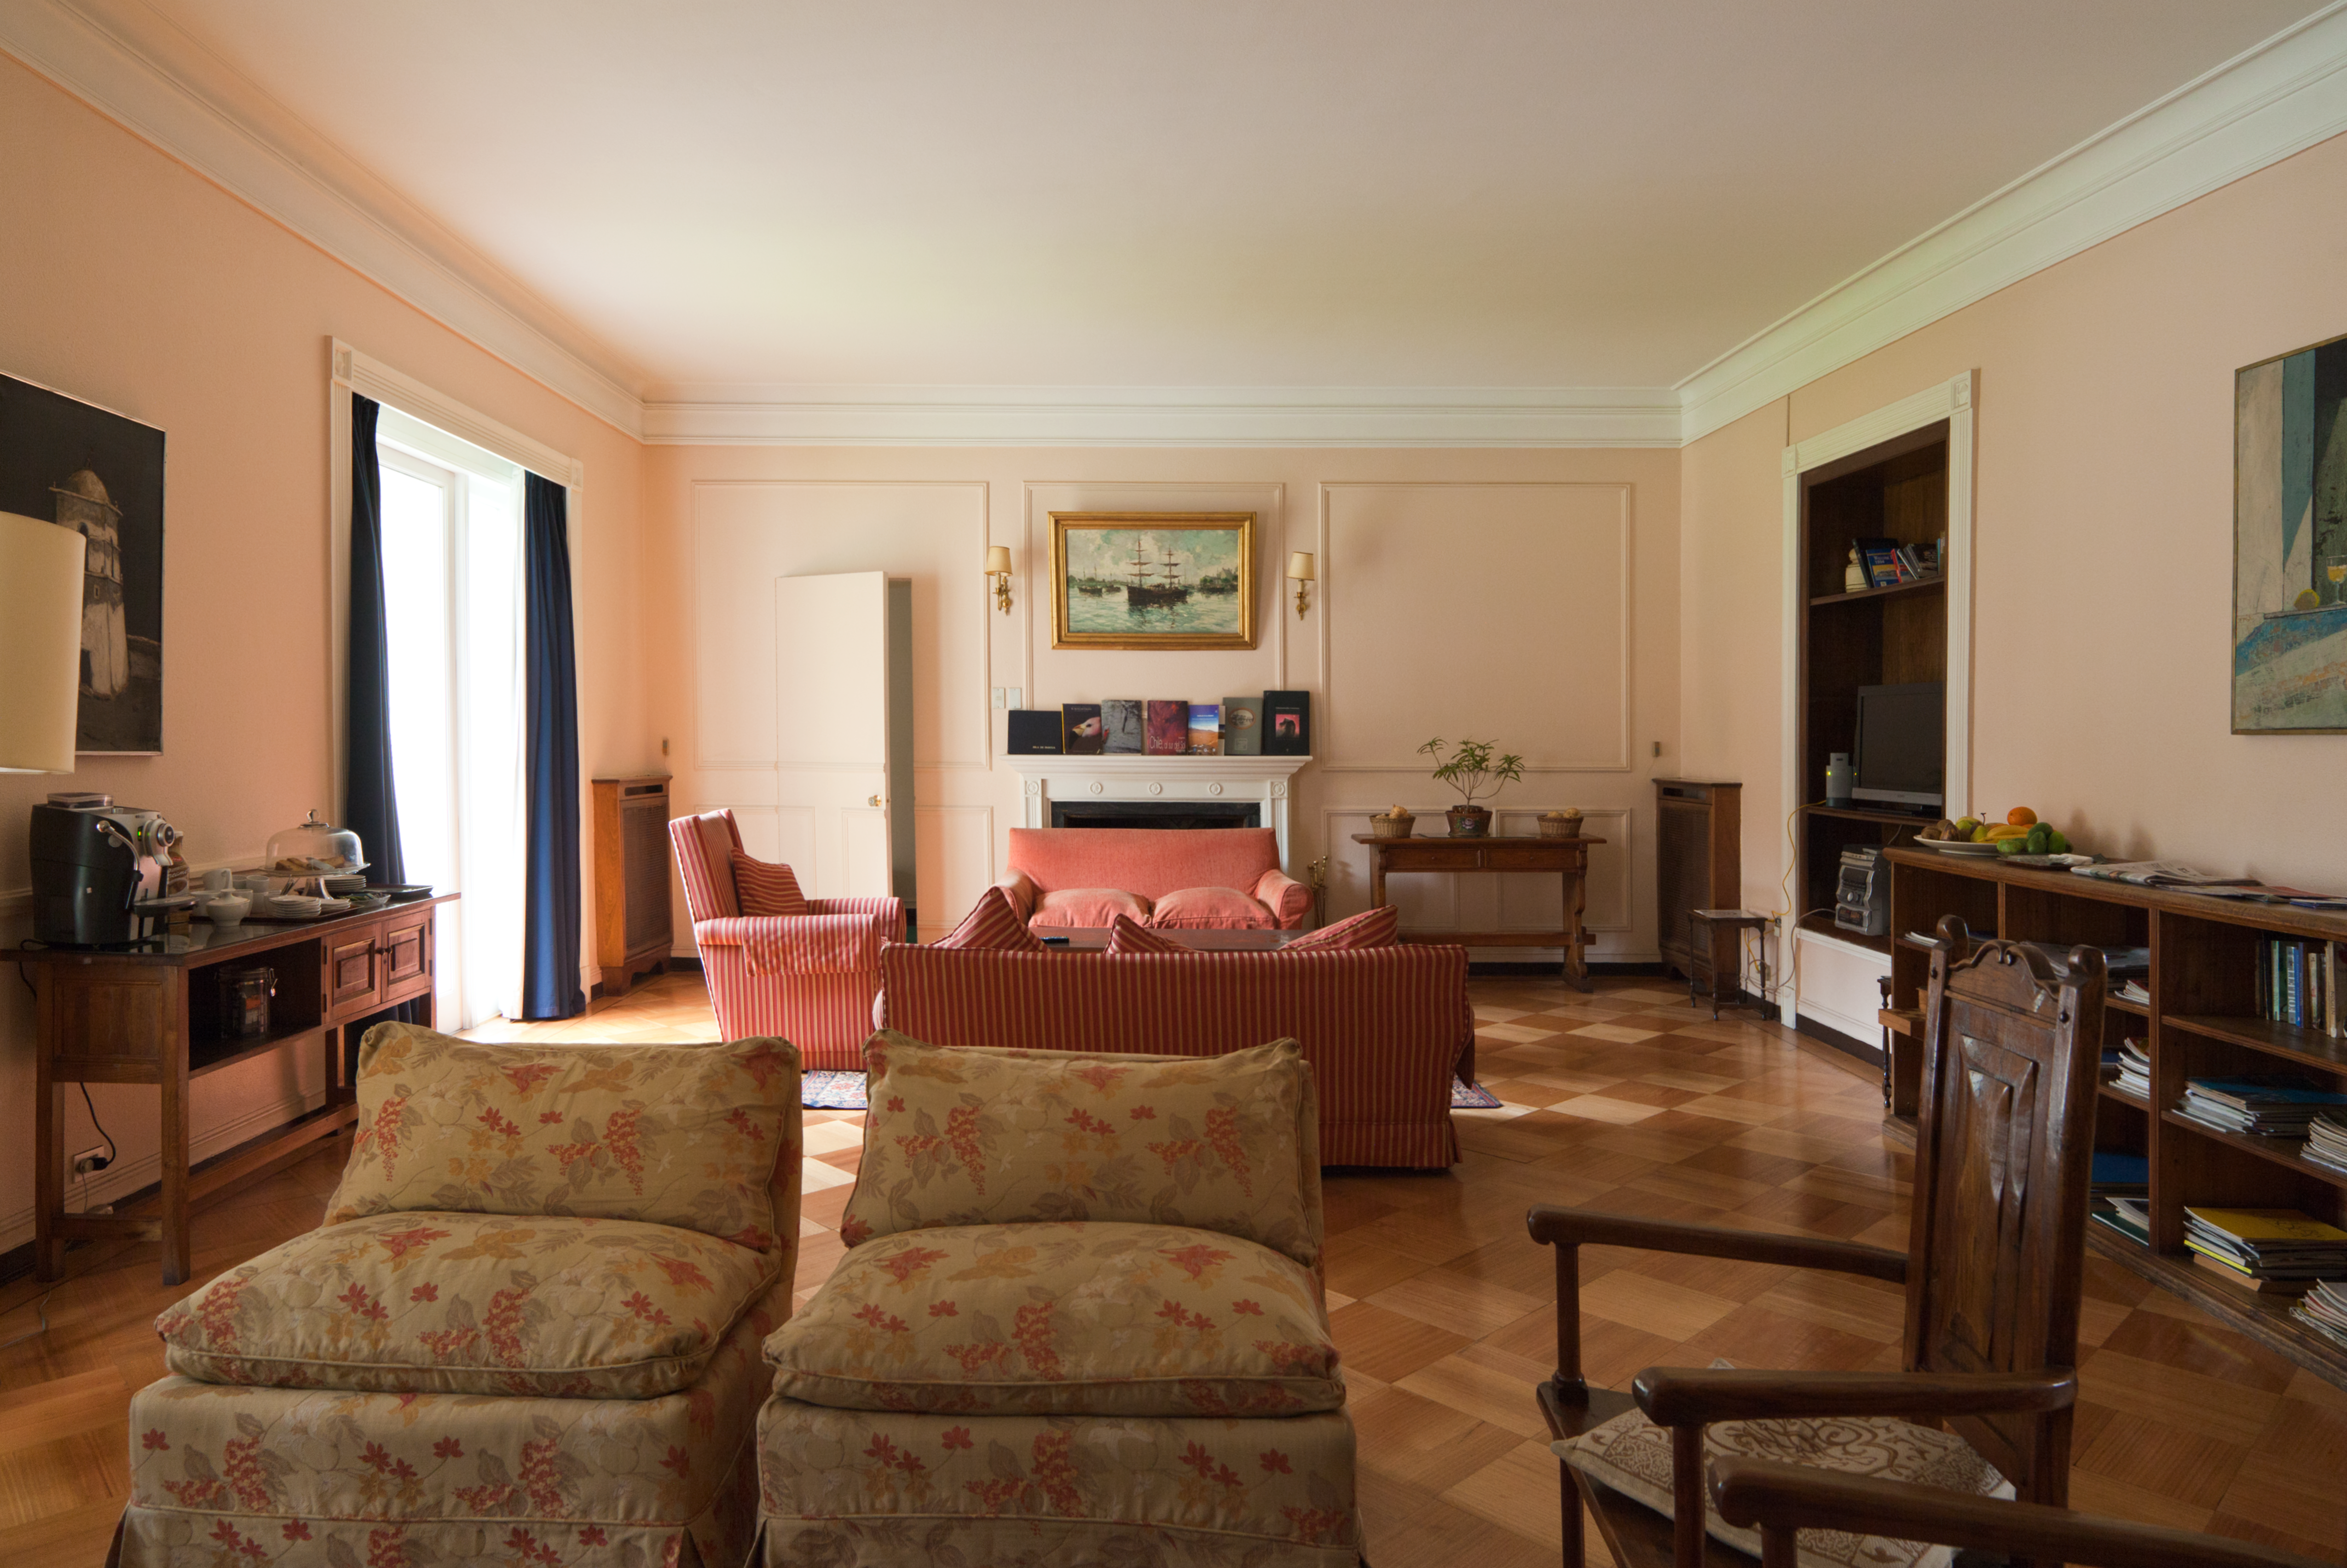

A timeless sanctuary in Santiago (present-day image)

This is the present-day image from the Then and Now comparison Picture of the Week, A Timeless Sanctuary in Santiago.

Credit: ESO